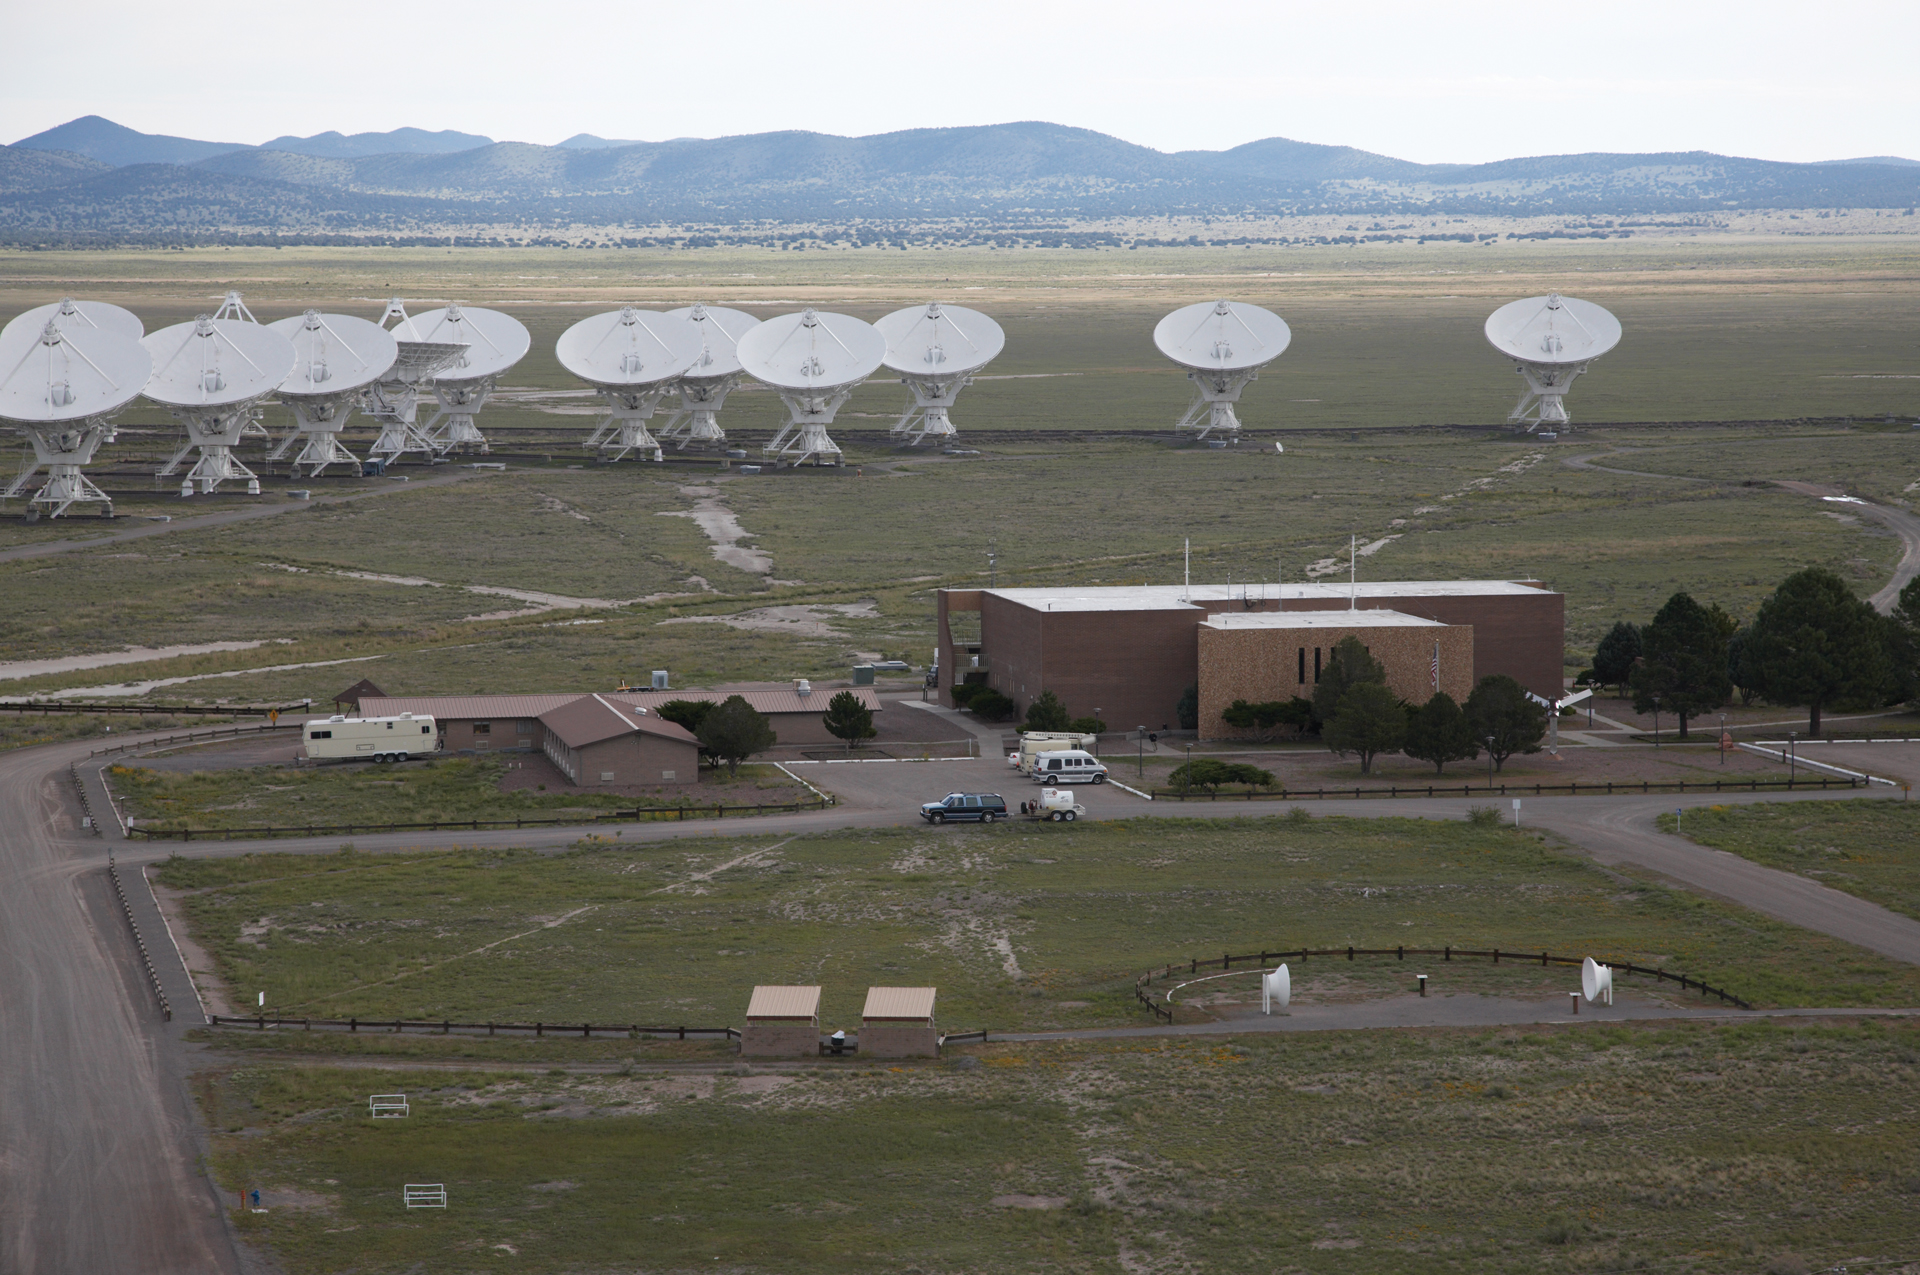

VLA Behind Control Building

Credit: NRAO/AUI/NSF